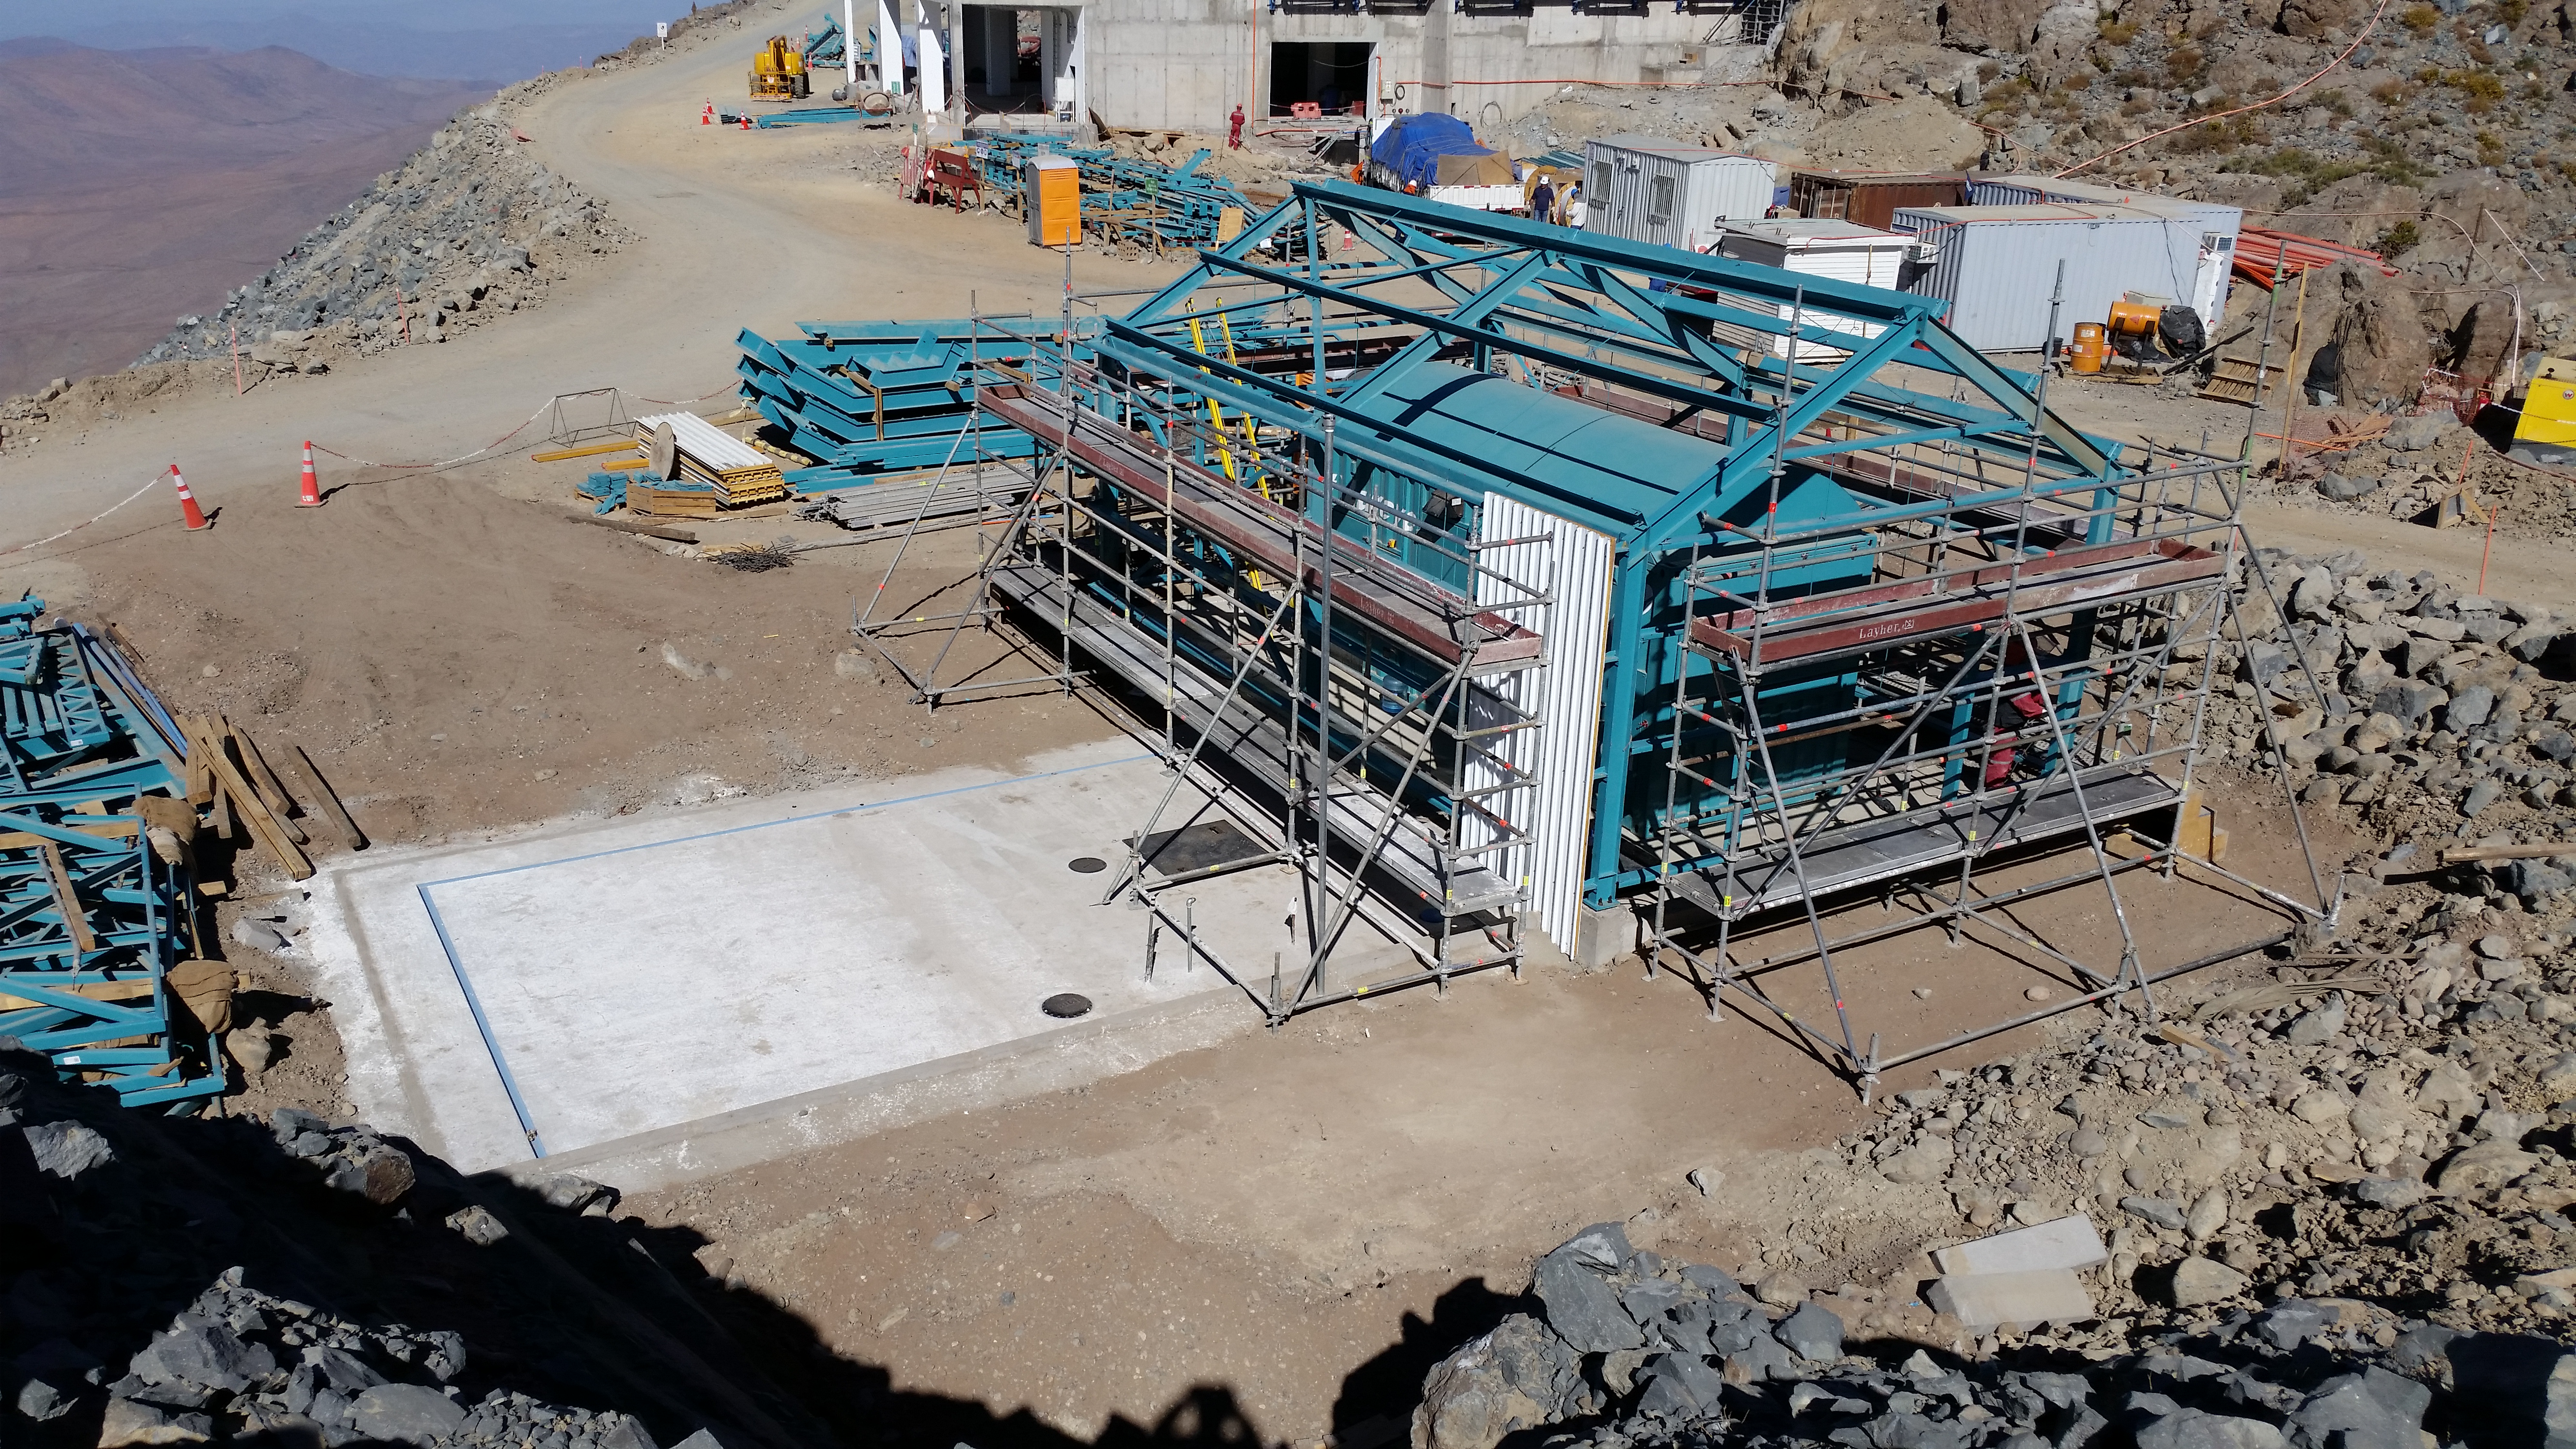

Final location of the 750KVA generator

Final location of the 750KVA generator and the building around it.

Credit: Rubin Observatory/NSF/AURA